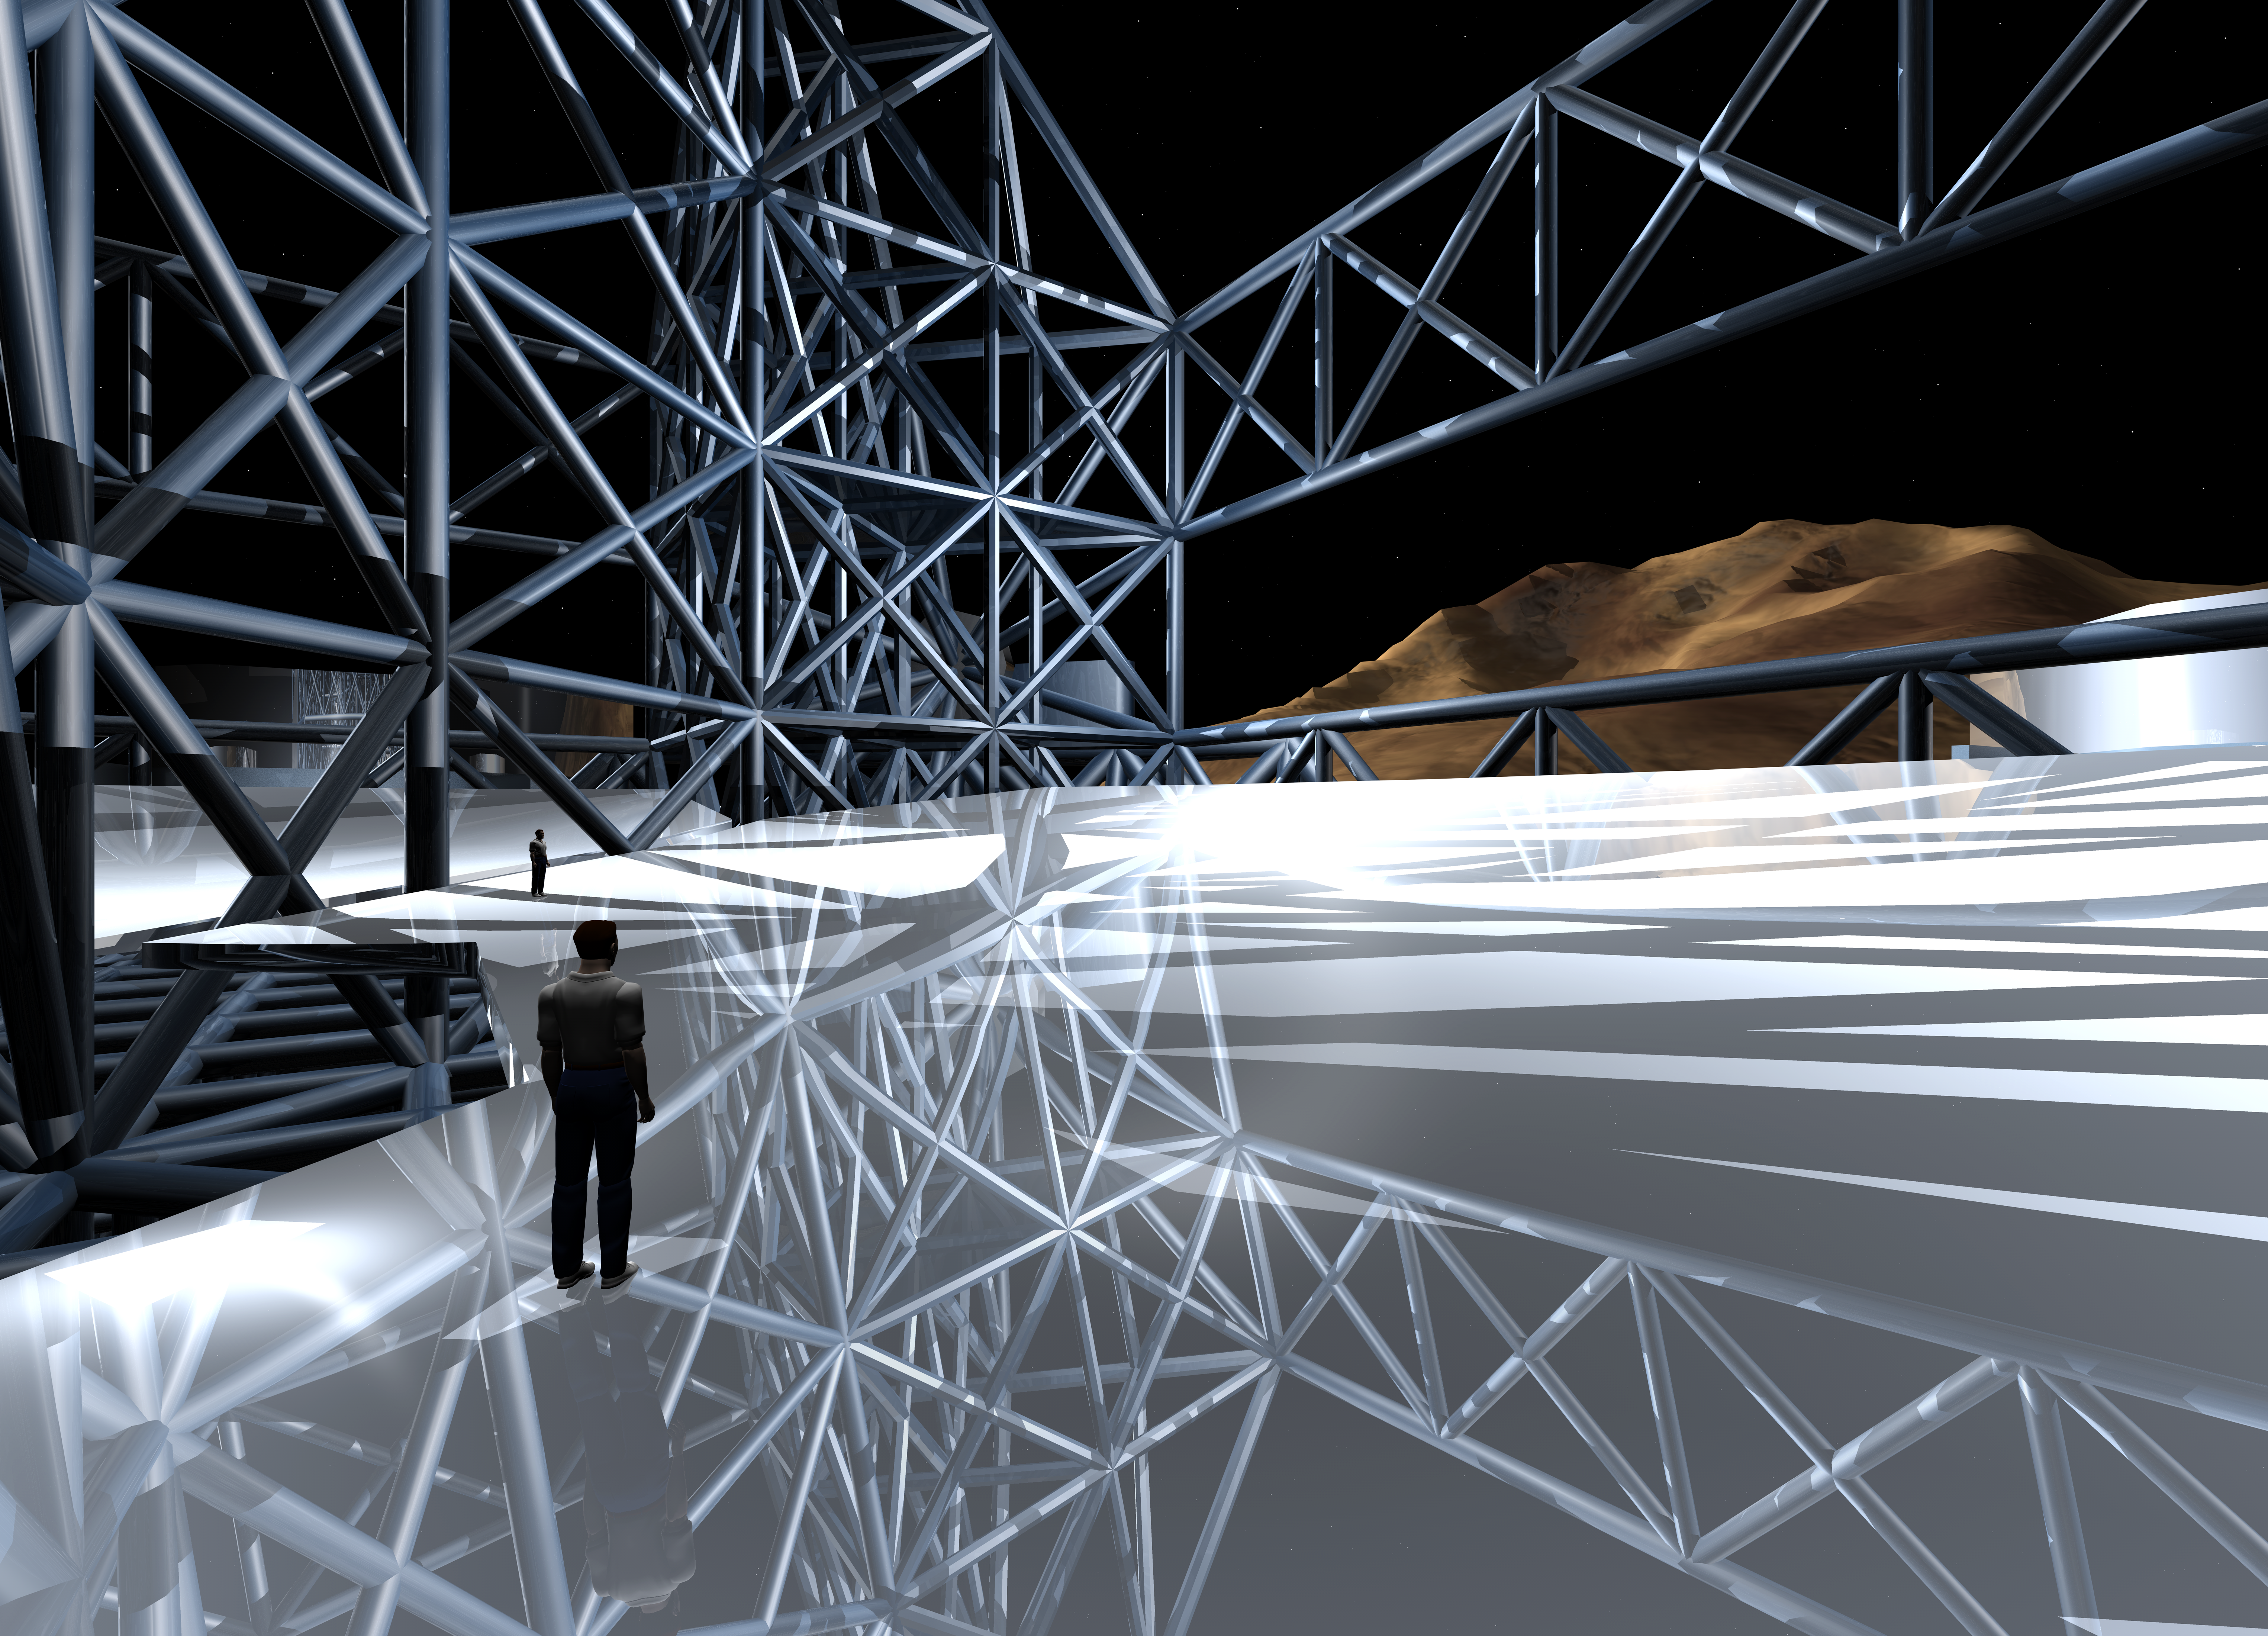

OWL 04

A still image of the computer simulation for the proposed OWL (OverWhelmingly Large) Telescope. A giant, next generation optical and near-infrared telescope, with a diameter of 100 metres, OWL would combine the amazing light-gathering ability with resolution down to a milli-arc second.

Credit: ESO